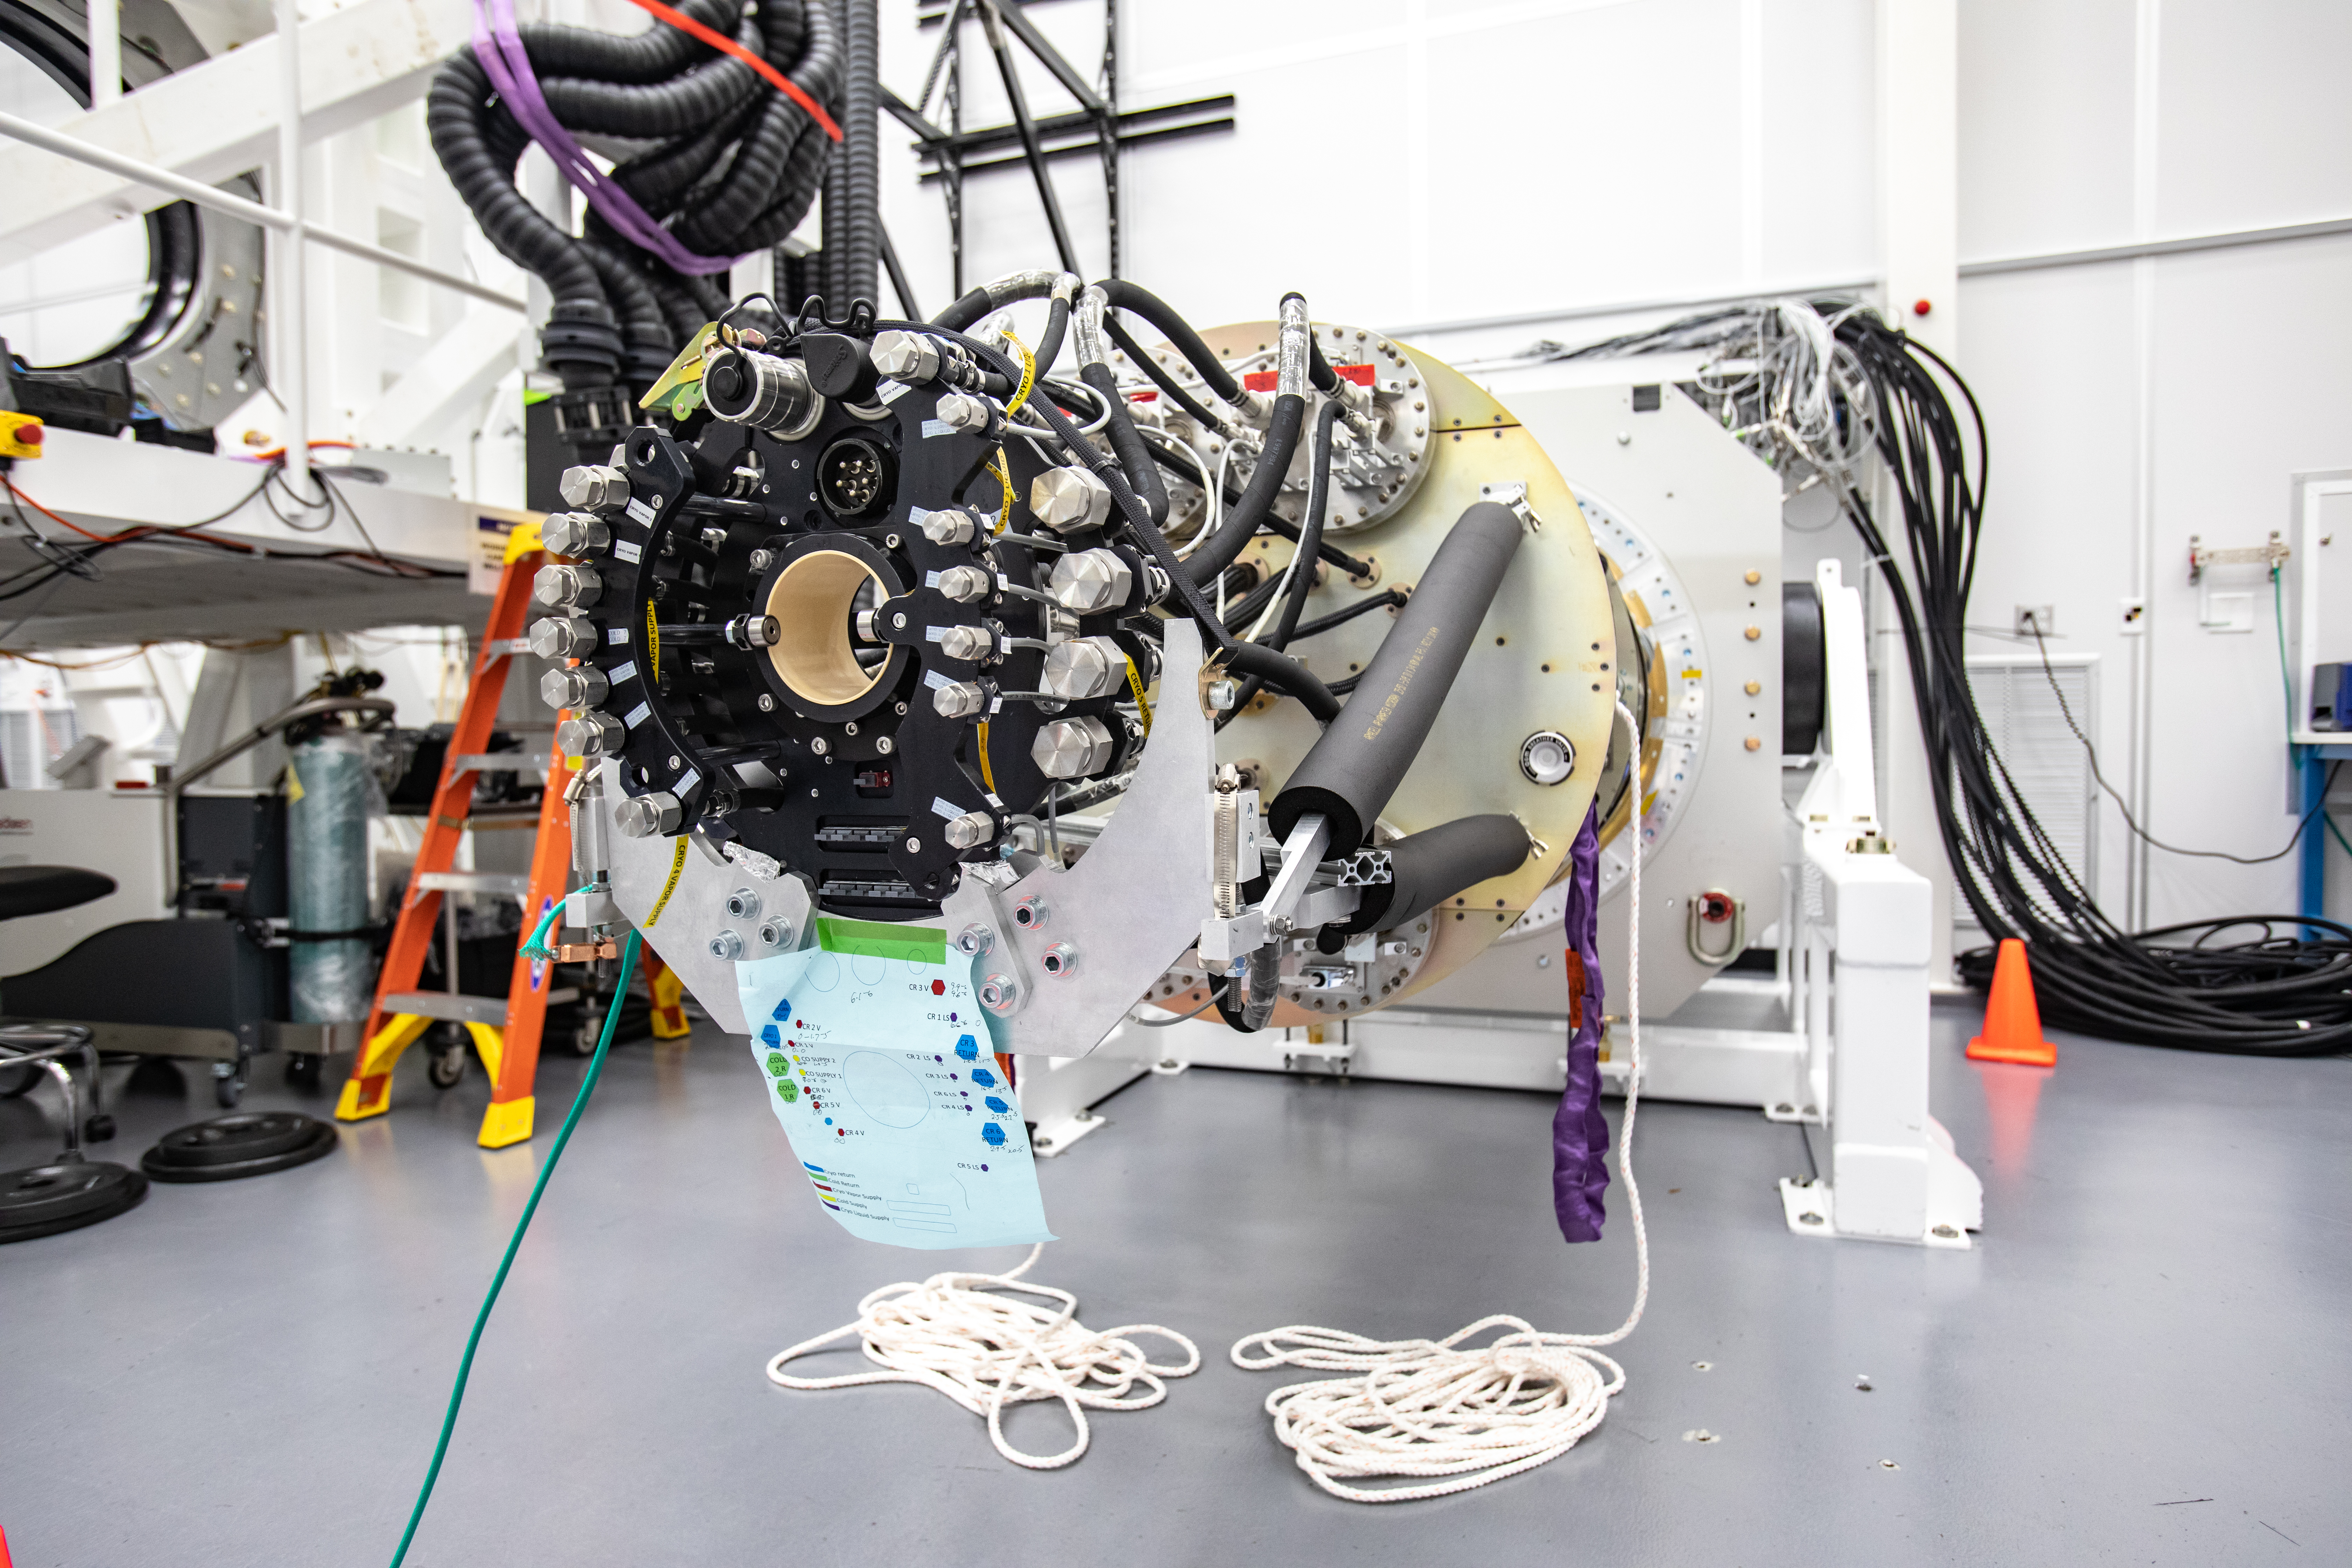

LSST Cryostat to Camera Body Lift

The LSST camera team successfully installed the cryostat to the camera body on April 8.

Credit: Jacqueline Ramseyer Orrell/SLAC National Accelerator Laboratory